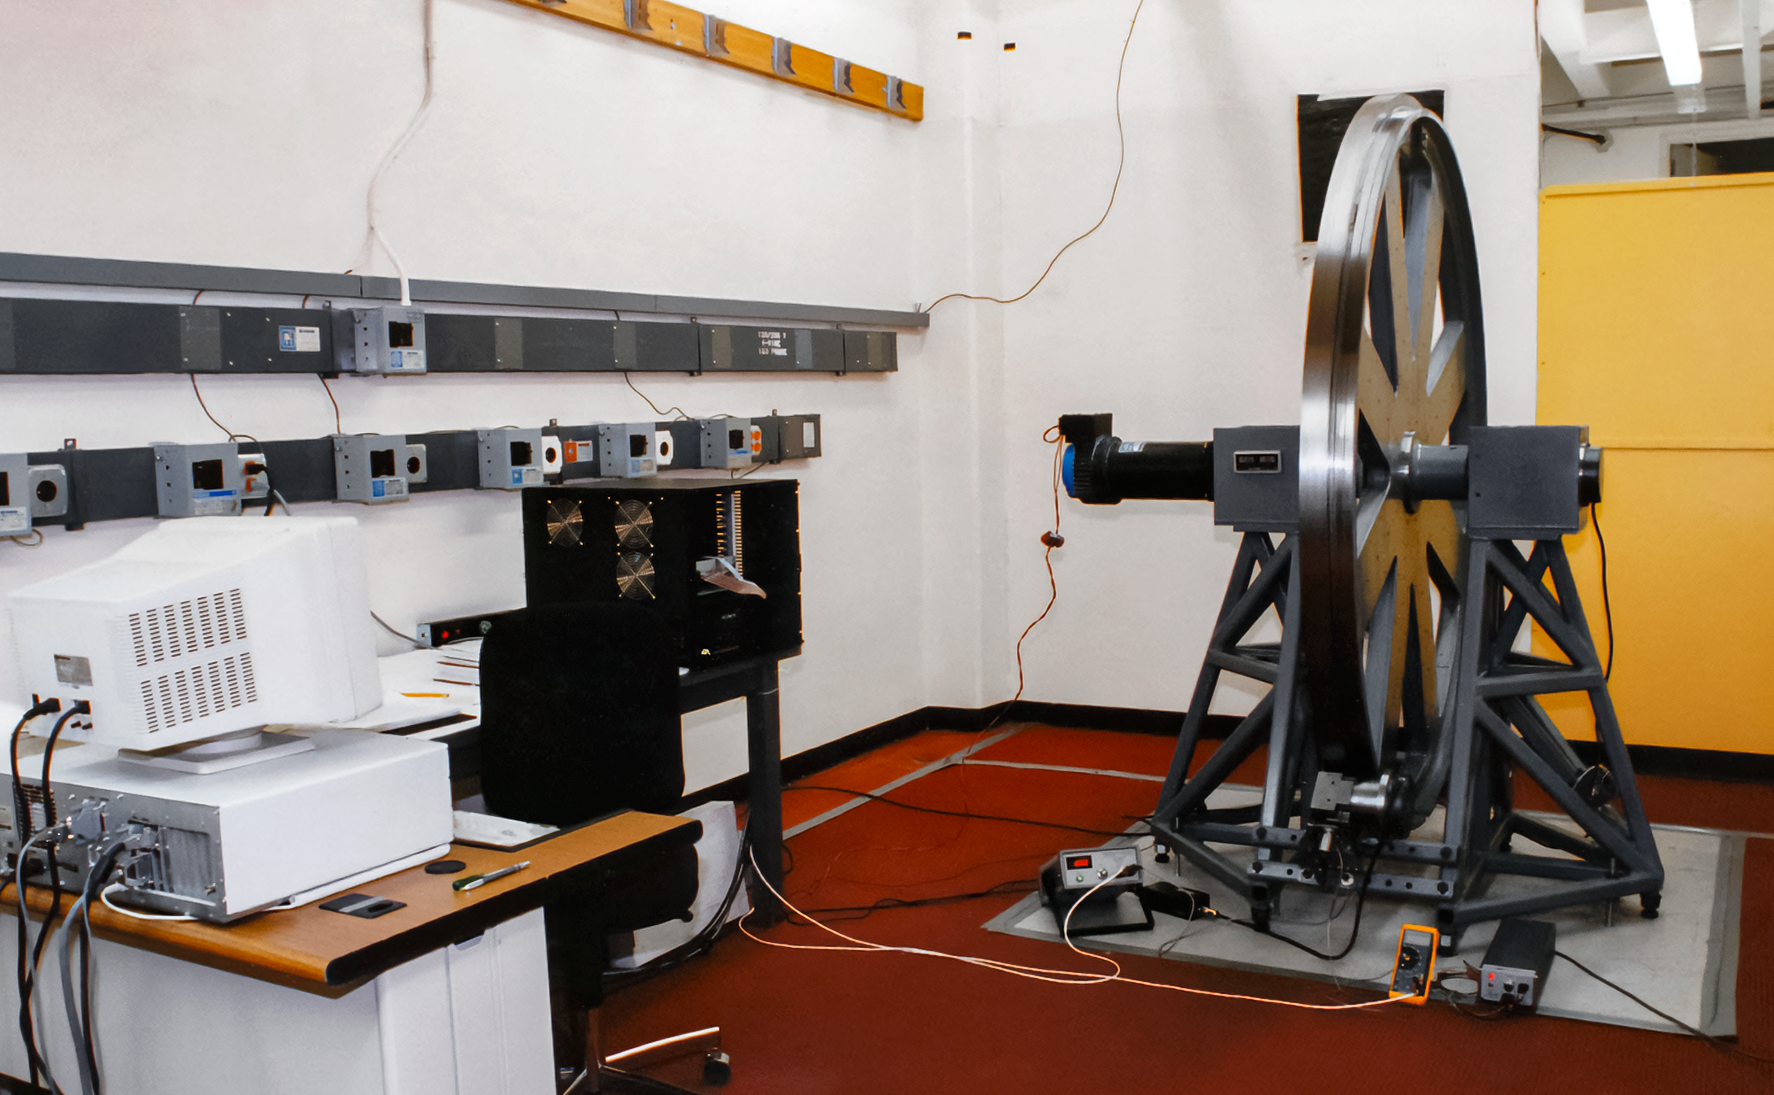

Friction-driven Encoder Test

A friction-driven encoder test for the International Gemini Observatory.

Credit: International Gemini Observatory/NOIRLab/NSF/AURA